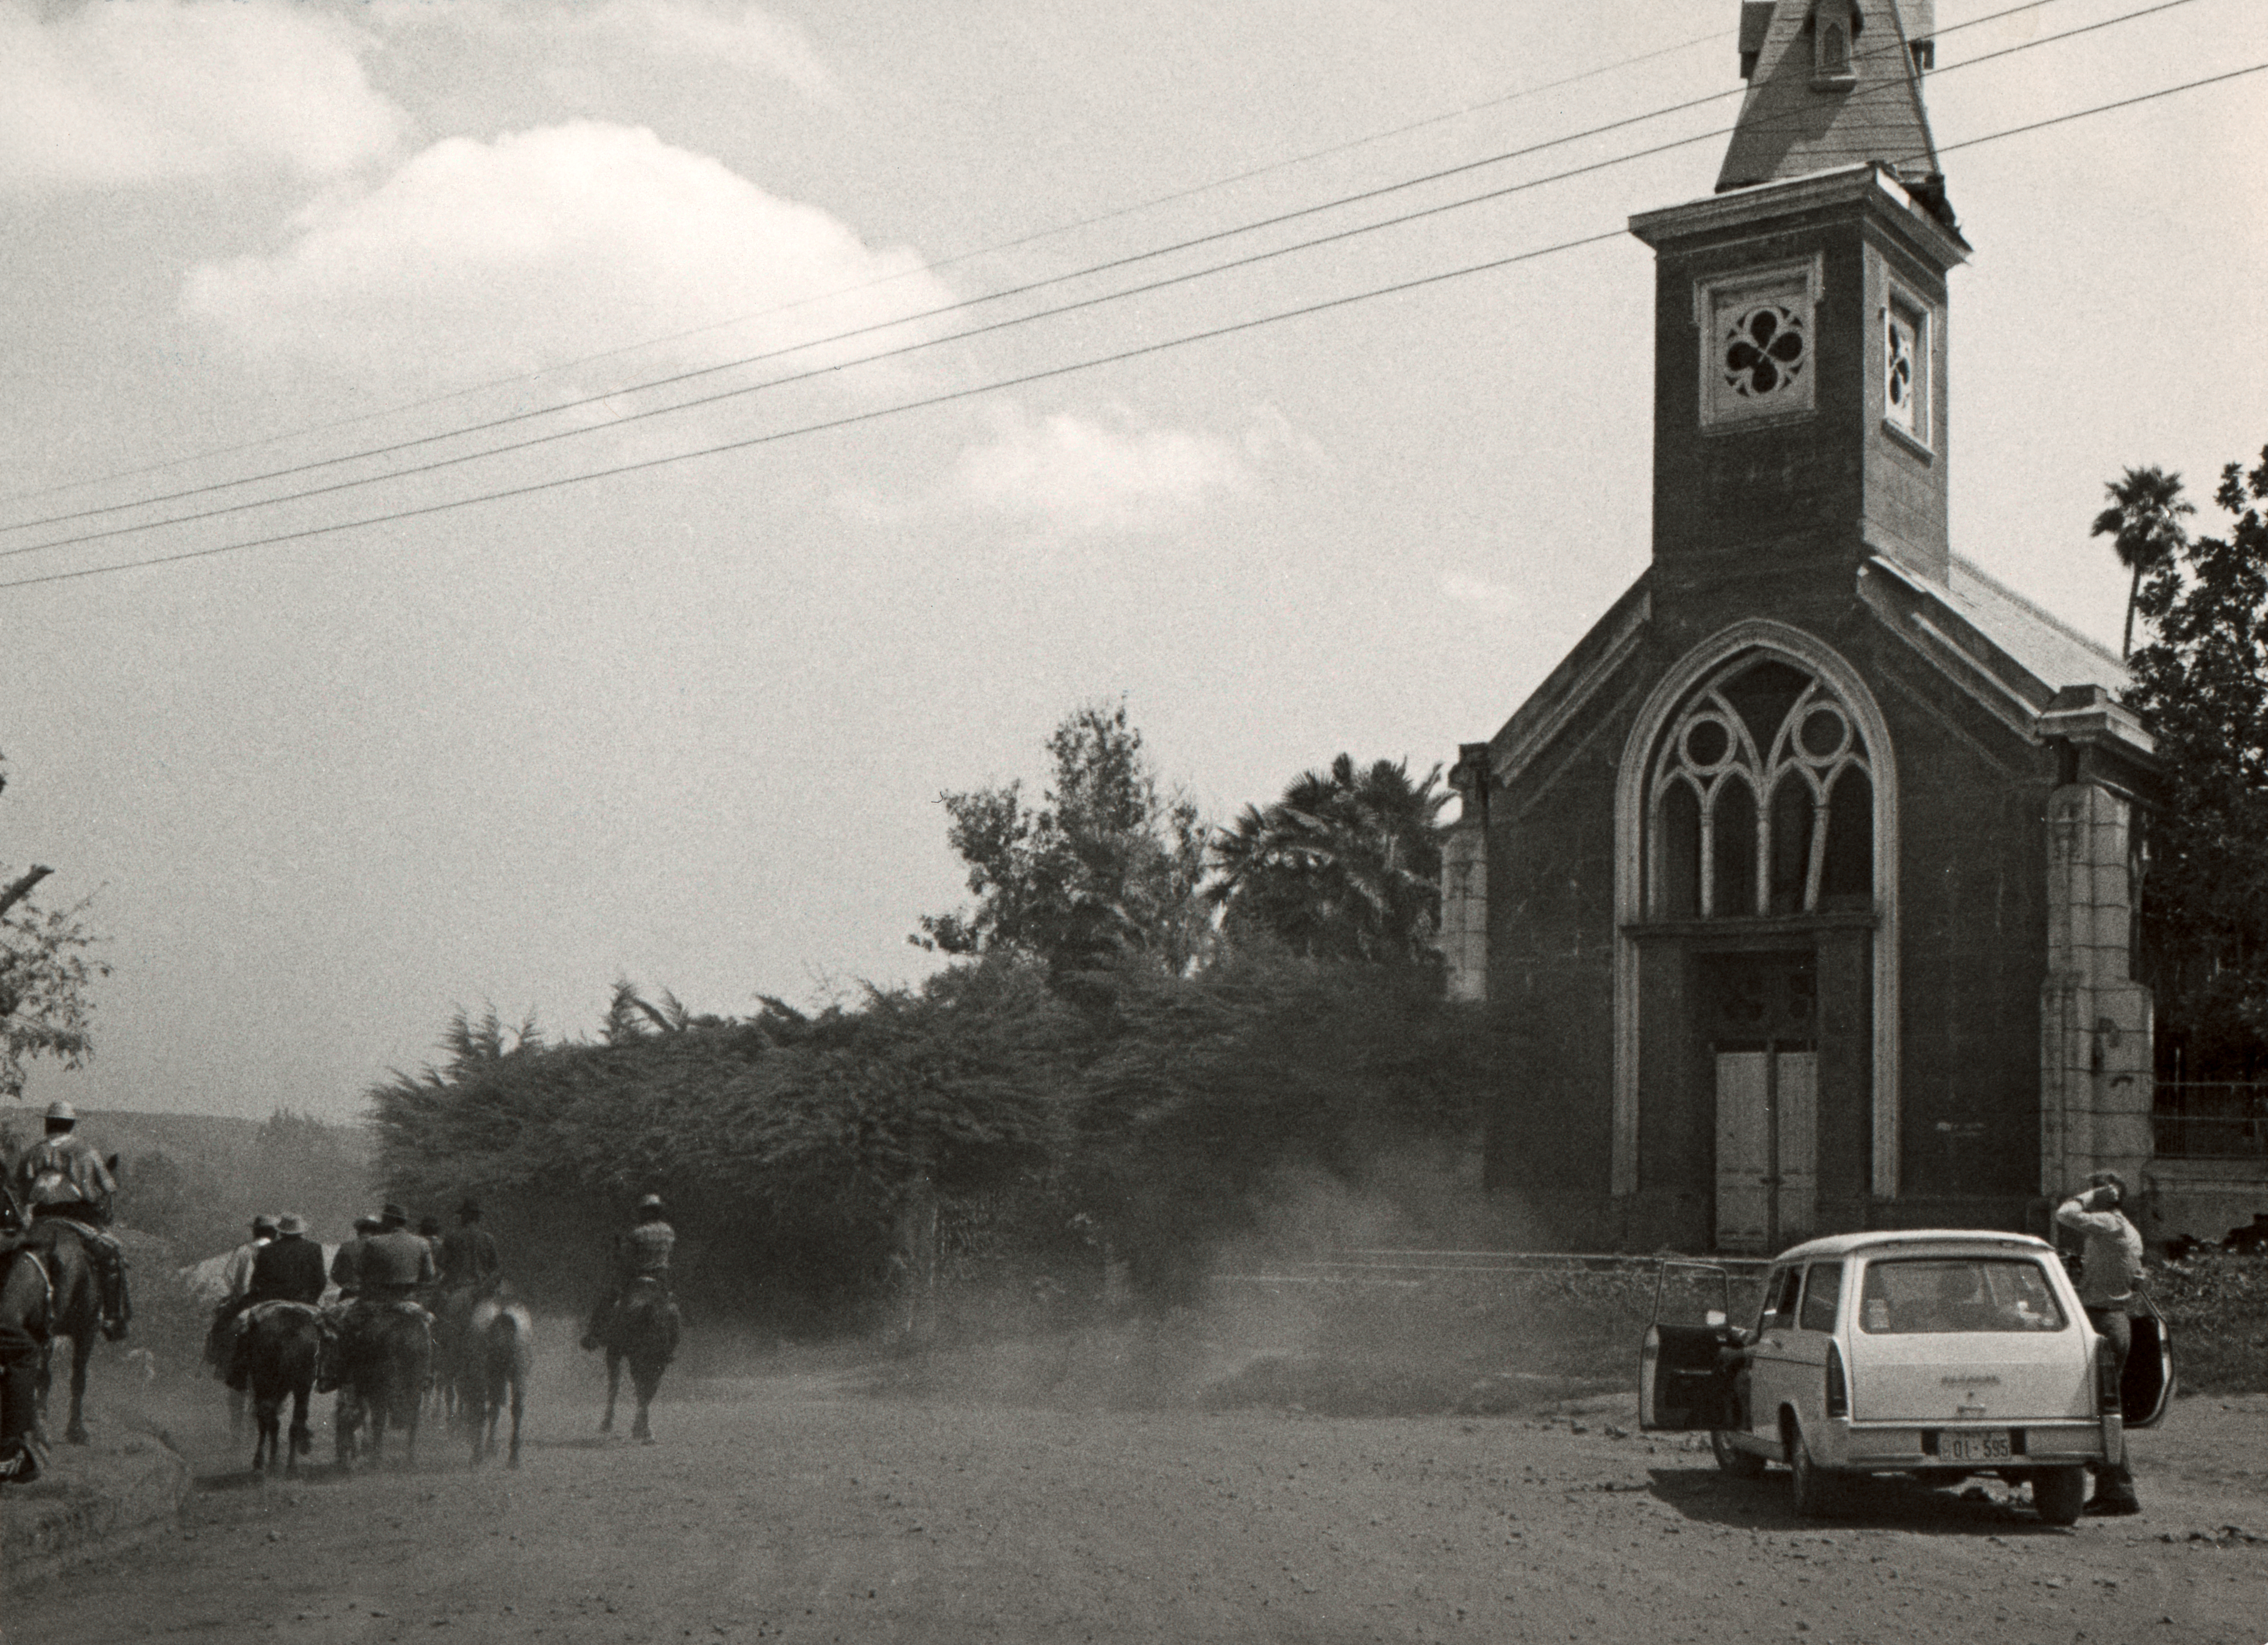

Finance Committee visits Chile

ESO's Finance Committee visits La Silla, circa 1971. The church has been damaged by an earthquake.

Credit: ESO